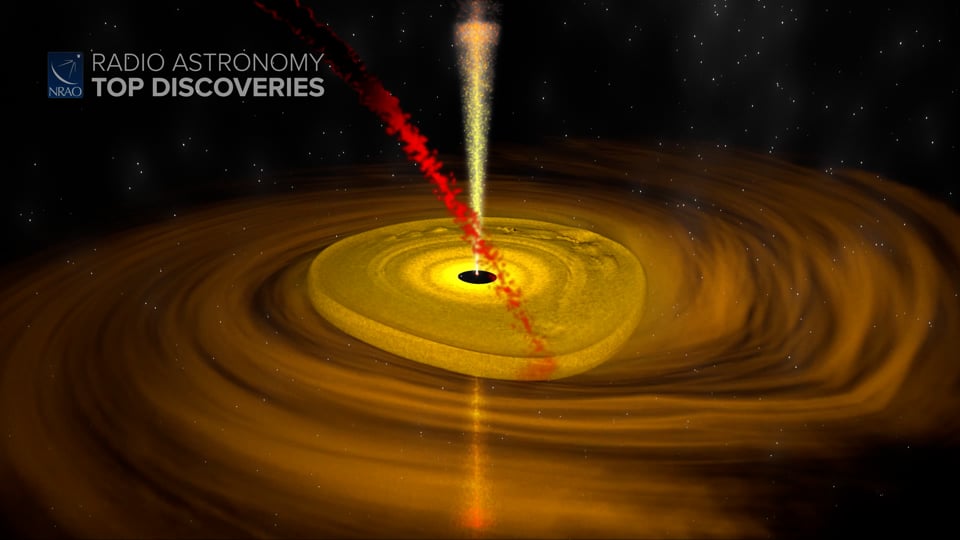

Massive Star Formation

How do some stars get so massive? The Atacama Large Millimeter/submillimeter Array (ALMA) tried to find out by studying an active star-forming region. It turns out the process of large star formation is messier than we thought. Writing and narration provided by Phil Plait @SYFY Discover more about how massive stars are born from the original press release: https://public.nrao.edu/news/massive-young-stars-forming/ Video created 01/28/2022

Credit: NRAO/AUI/NSF